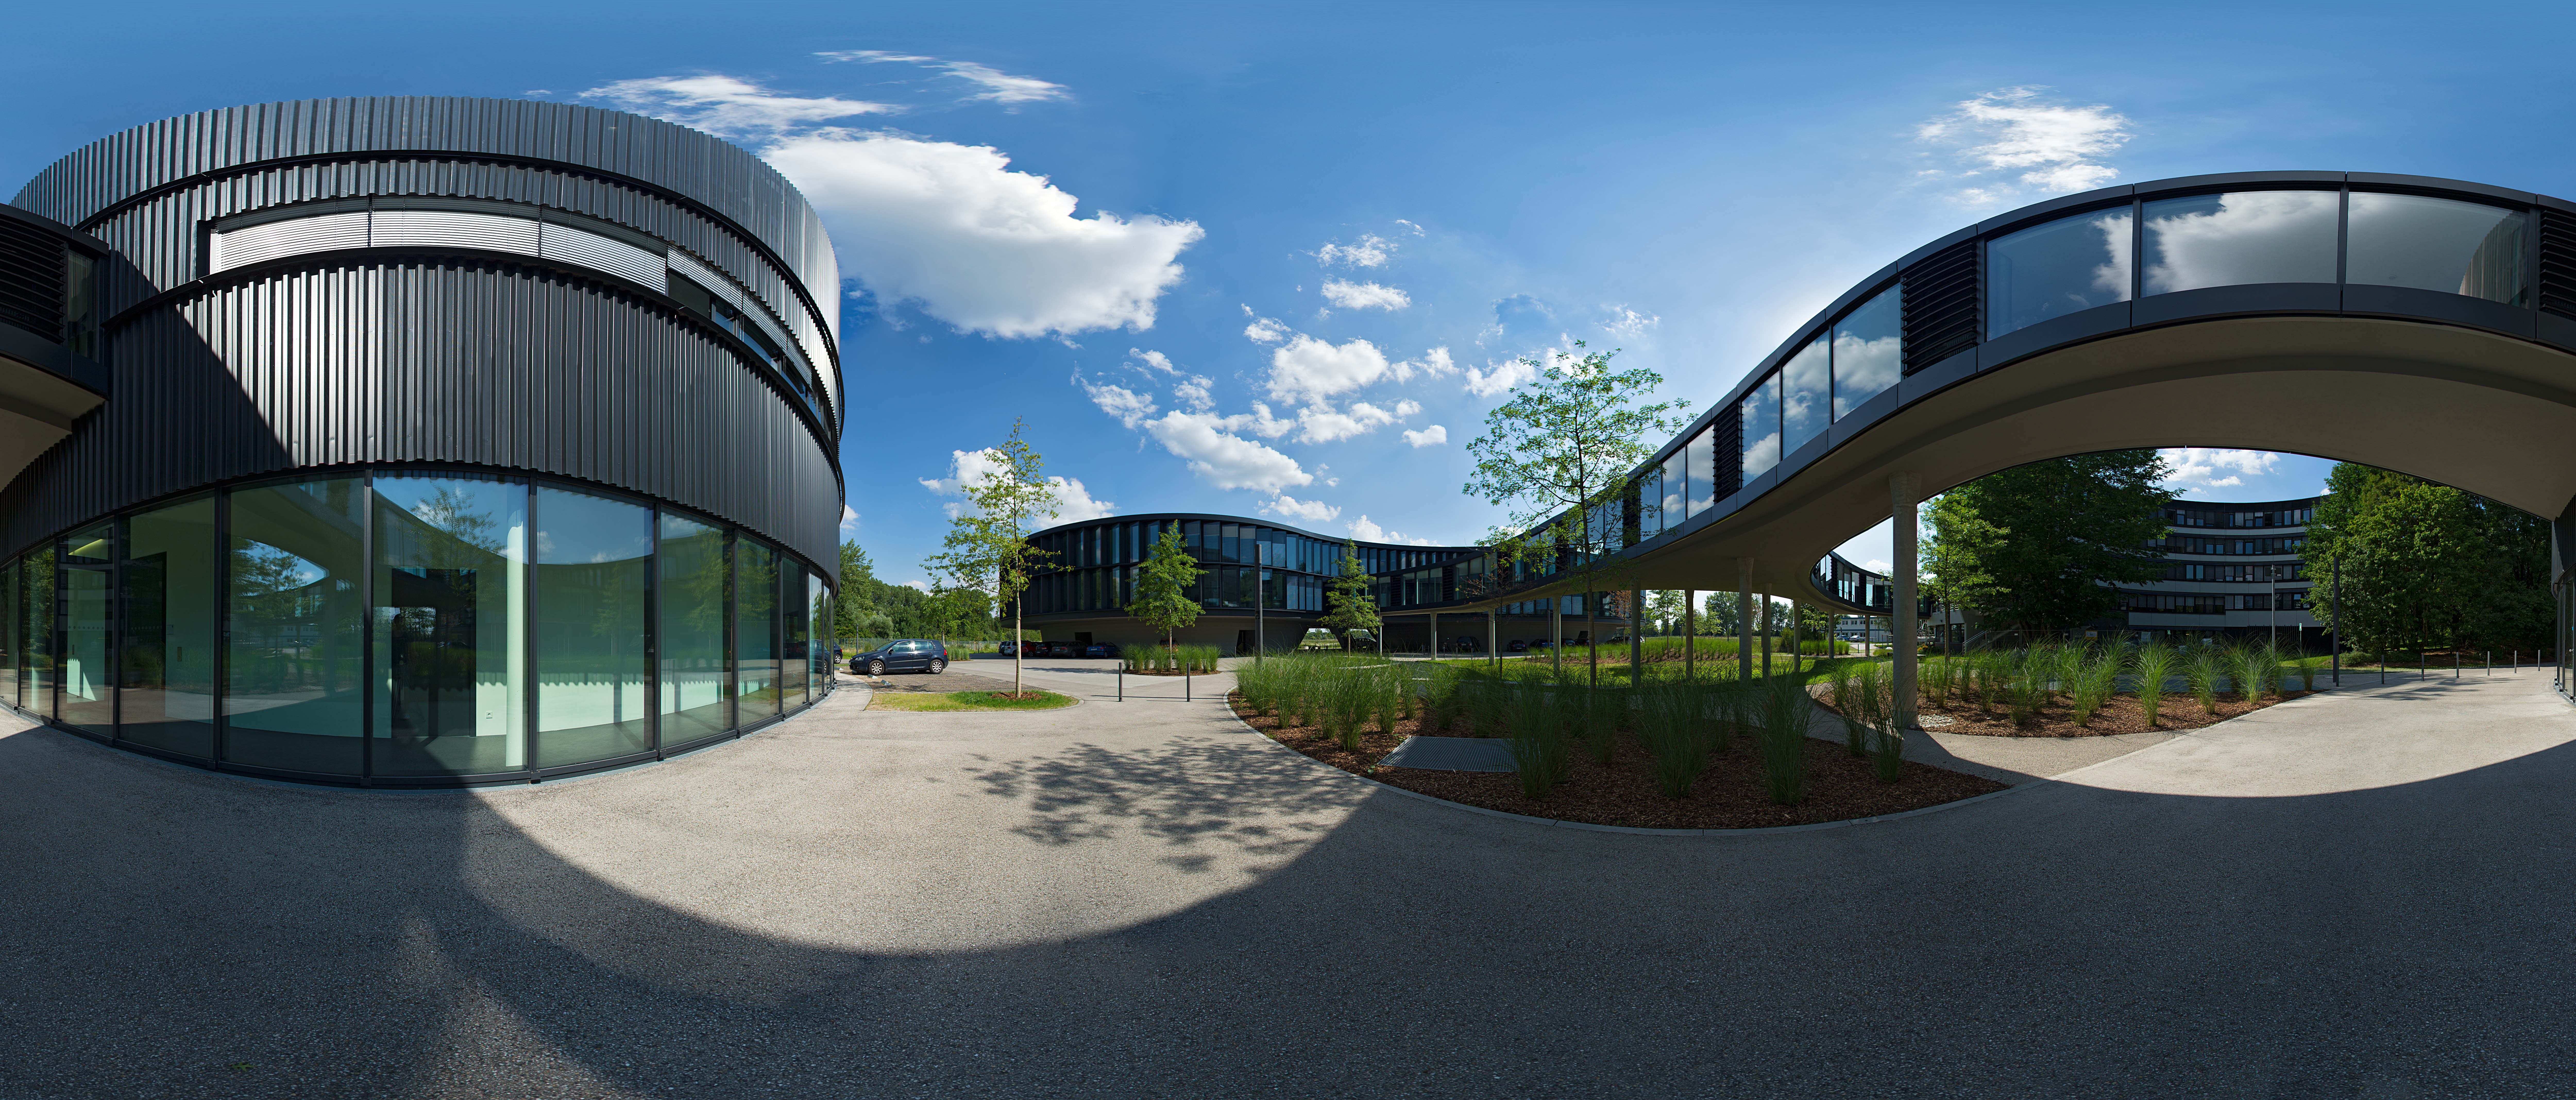

360-degree panorama of the ESO Headquarters

This equirectangular panorama presents the new extension of the ESO Headquarters in Garching, Germany, which was inaugurated in December 2013. It consists of a technical and an office building (the later can be seen in the background on the left). A spectacular curved bridge is connecting the old building with the two new extension buildings.

Credit: ESO